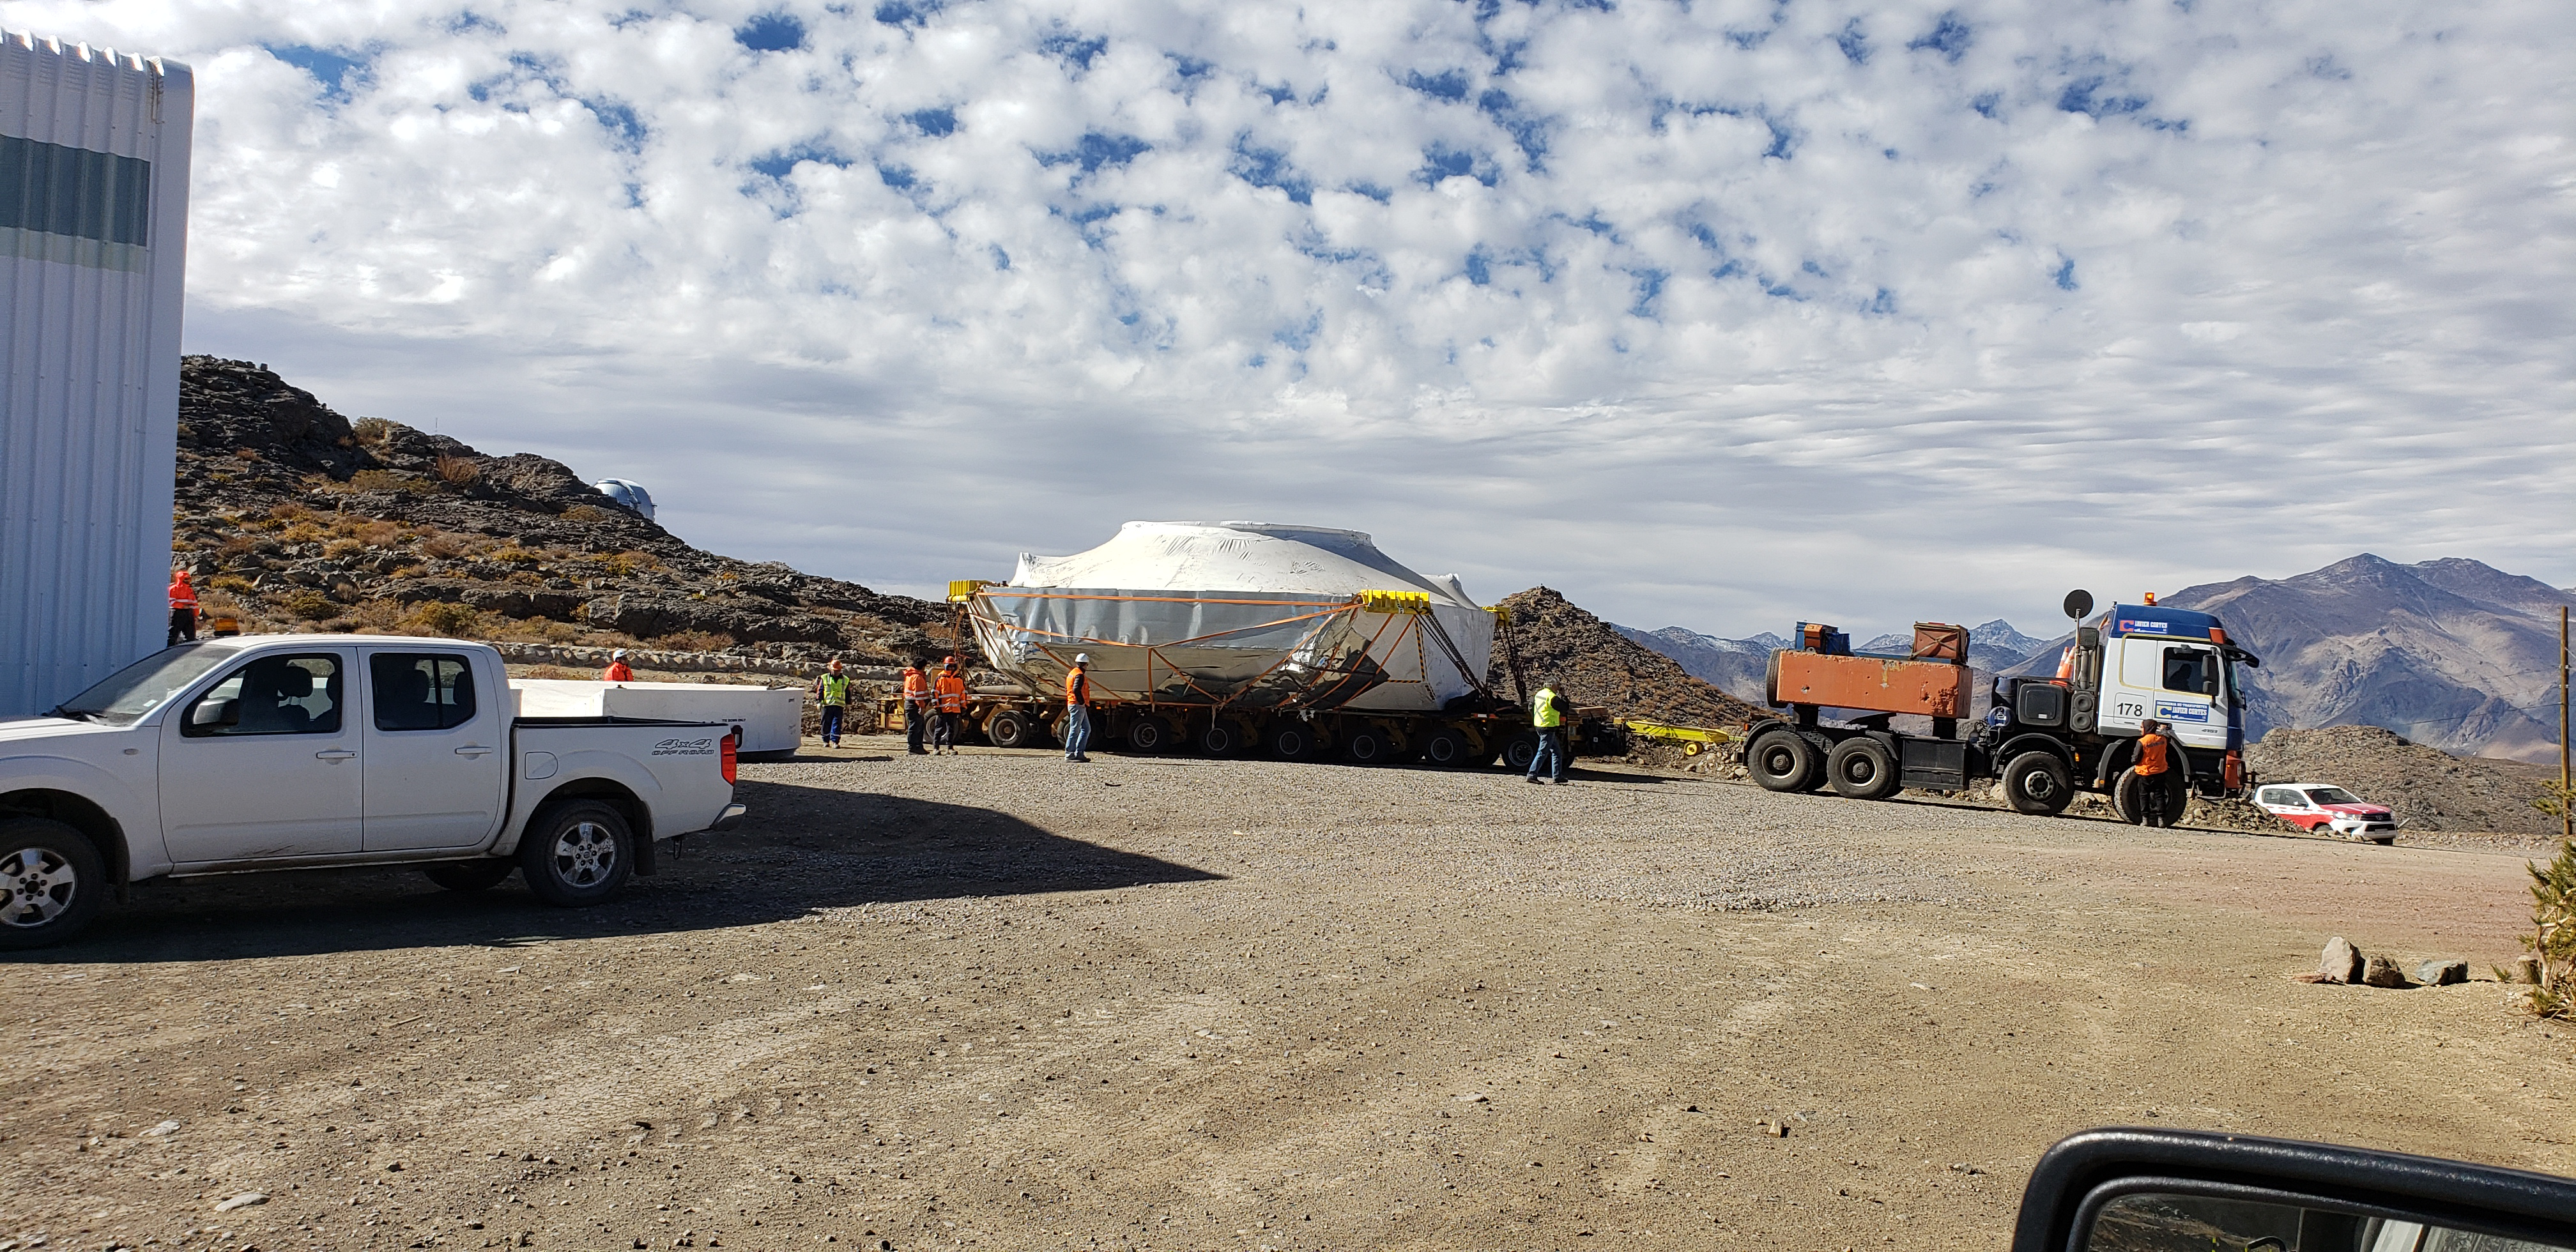

M1M3 Cell and Mirror Surrogate arrive at Cerro Pachón

The Primary/Tertiary (M1M3) mirror surrogate and the M1M3 cell have arrived safely on the summit of Cerro Pachón. Both pieces of equipment arrived in Coquimbo by ship, on the BBC Newcastle, in late June. The mirror surrogate was transported first, and was unloaded at the LSST summit site on July 3rd. The M1M3 cell followed, arriving at the site on July 11th.

Credit: Rubin Observatory/NSF/AURA